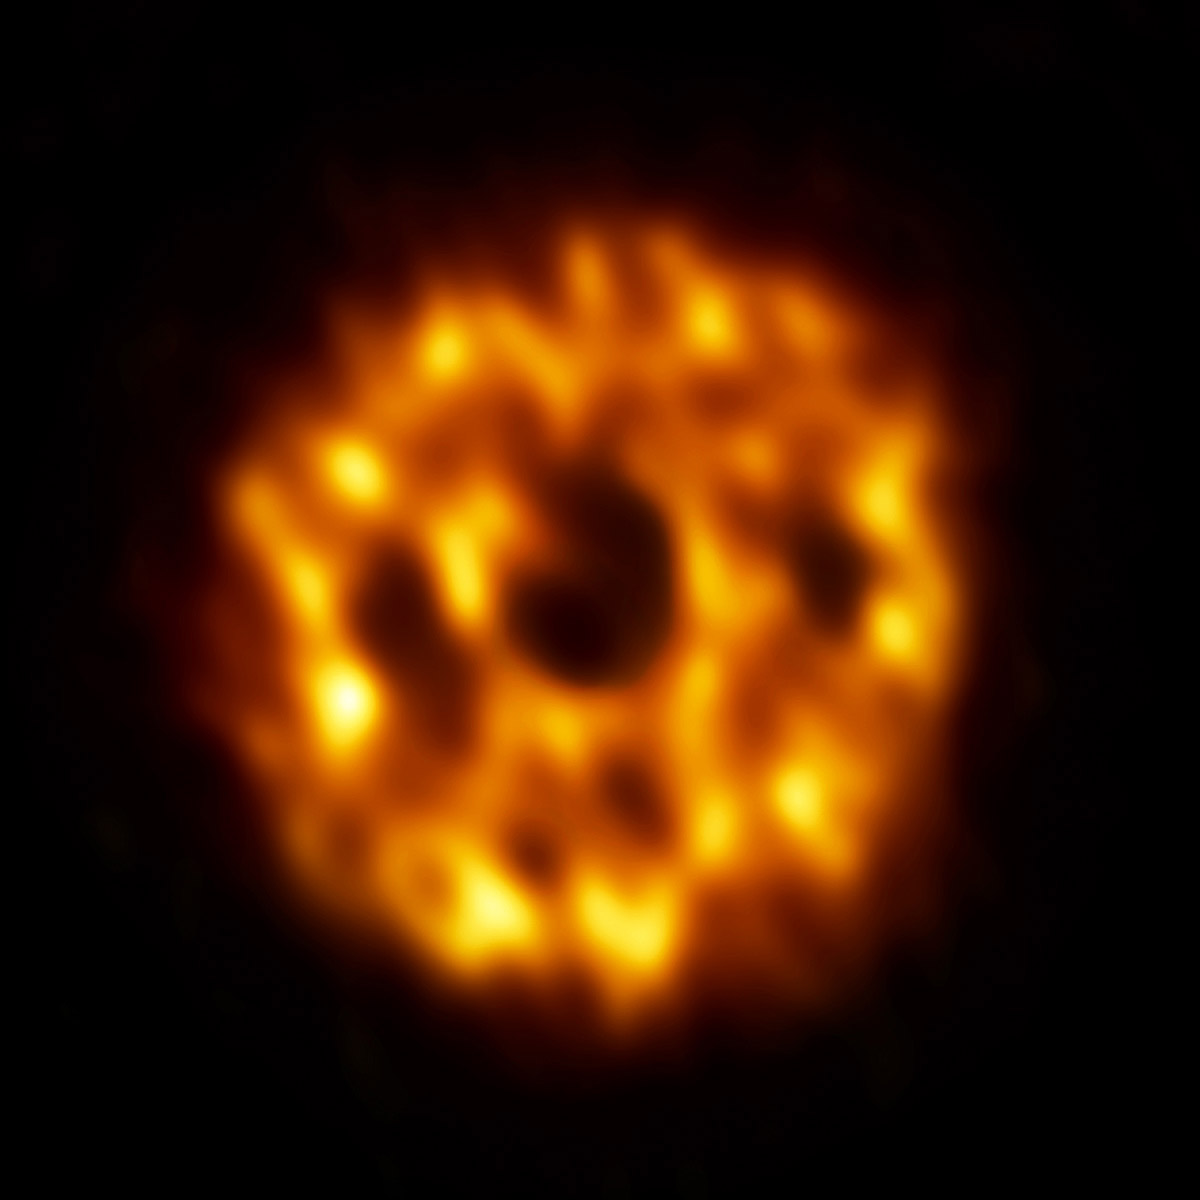

ALMA image of the dust surrounding the star HD 107146

ALMA image of the dust surrounding the star HD 107146. Dust in the outer reaches of the disk is thicker than in the inner regions, suggesting that a swarm of Pluto-size planetesimals is causing smaller objects to smash together. The dark ring-like structure in the middle portion of the disk may be evidence of a gap where a planet is sweeping its orbit clear of dust.

Credit: L. Ricci ALMA (NRAO/NAOJ/ESO); B. Saxton (NRAO/AUI/NSF)